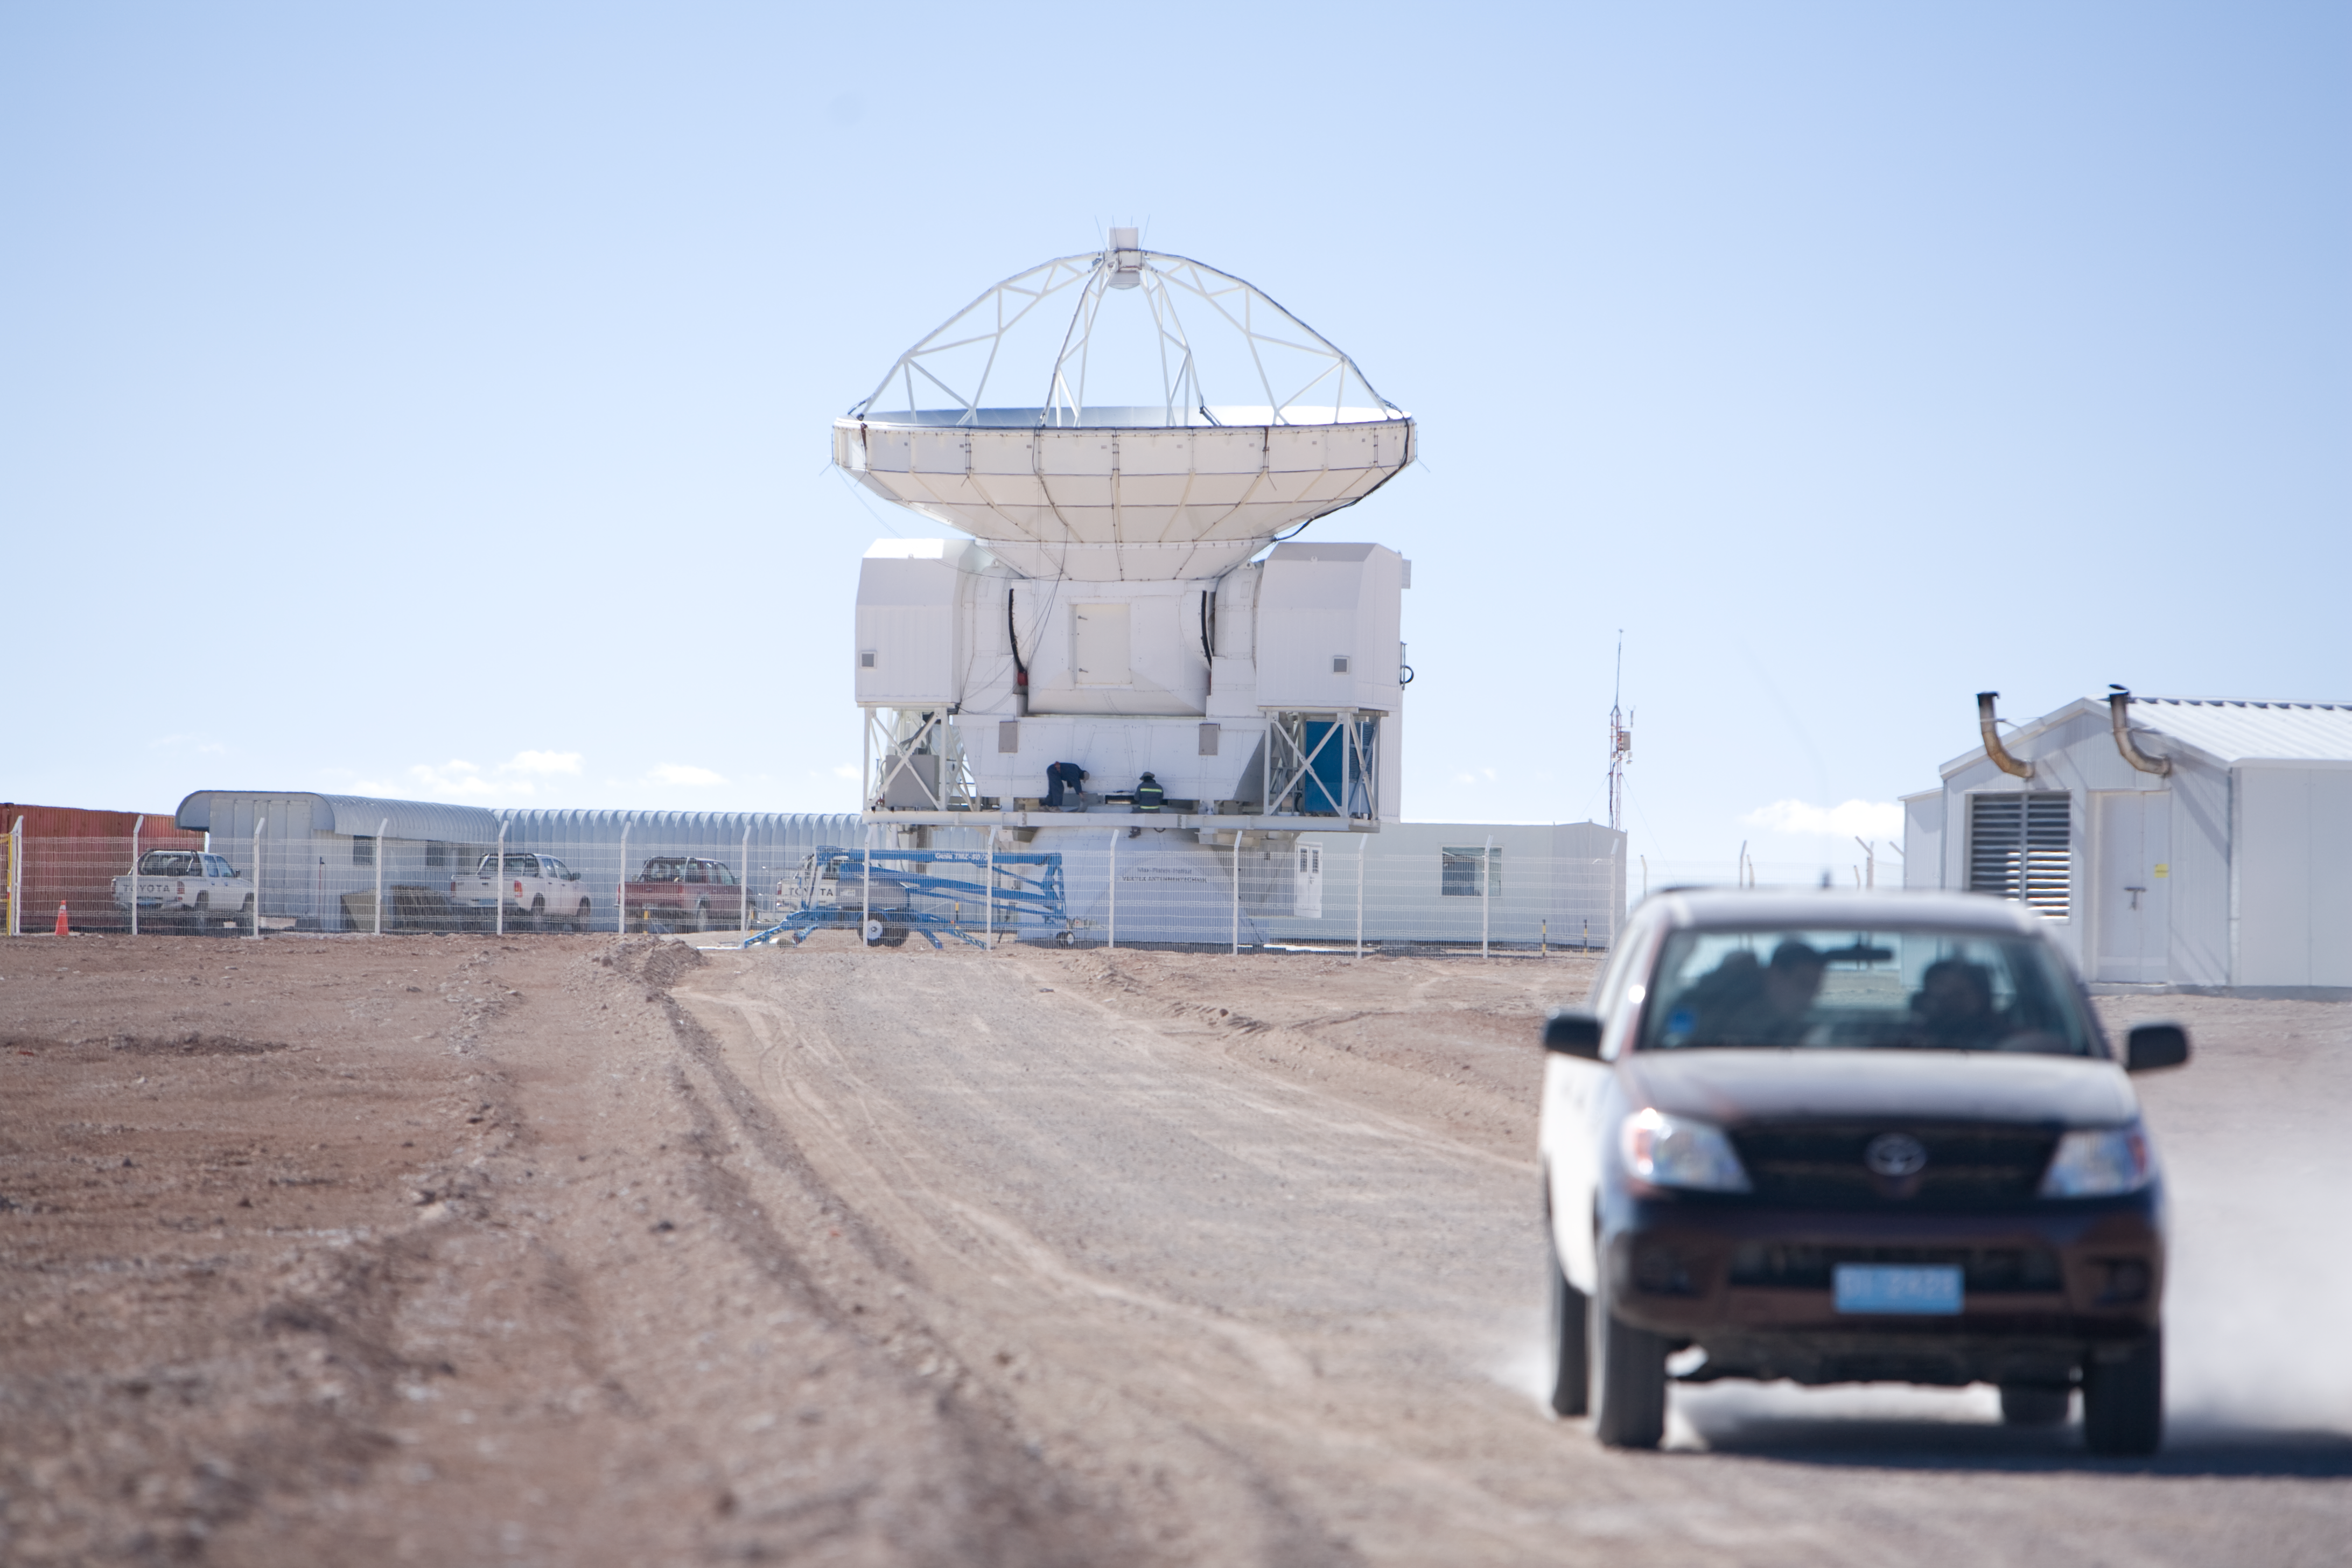

Atacama Pathfinder Experiment

The Atacama Pathfinder Experiment (APEX) is a new-technology 12-m telescope, based on an ALMA prototype antenna, and operating at the ALMA site. It has modified optics and an improved antenna surface accuracy, and is designed to take advantage of the excellent sky transparency working with wavelengths in the 0.2 to 1.4 mm range.

Credit: ESO